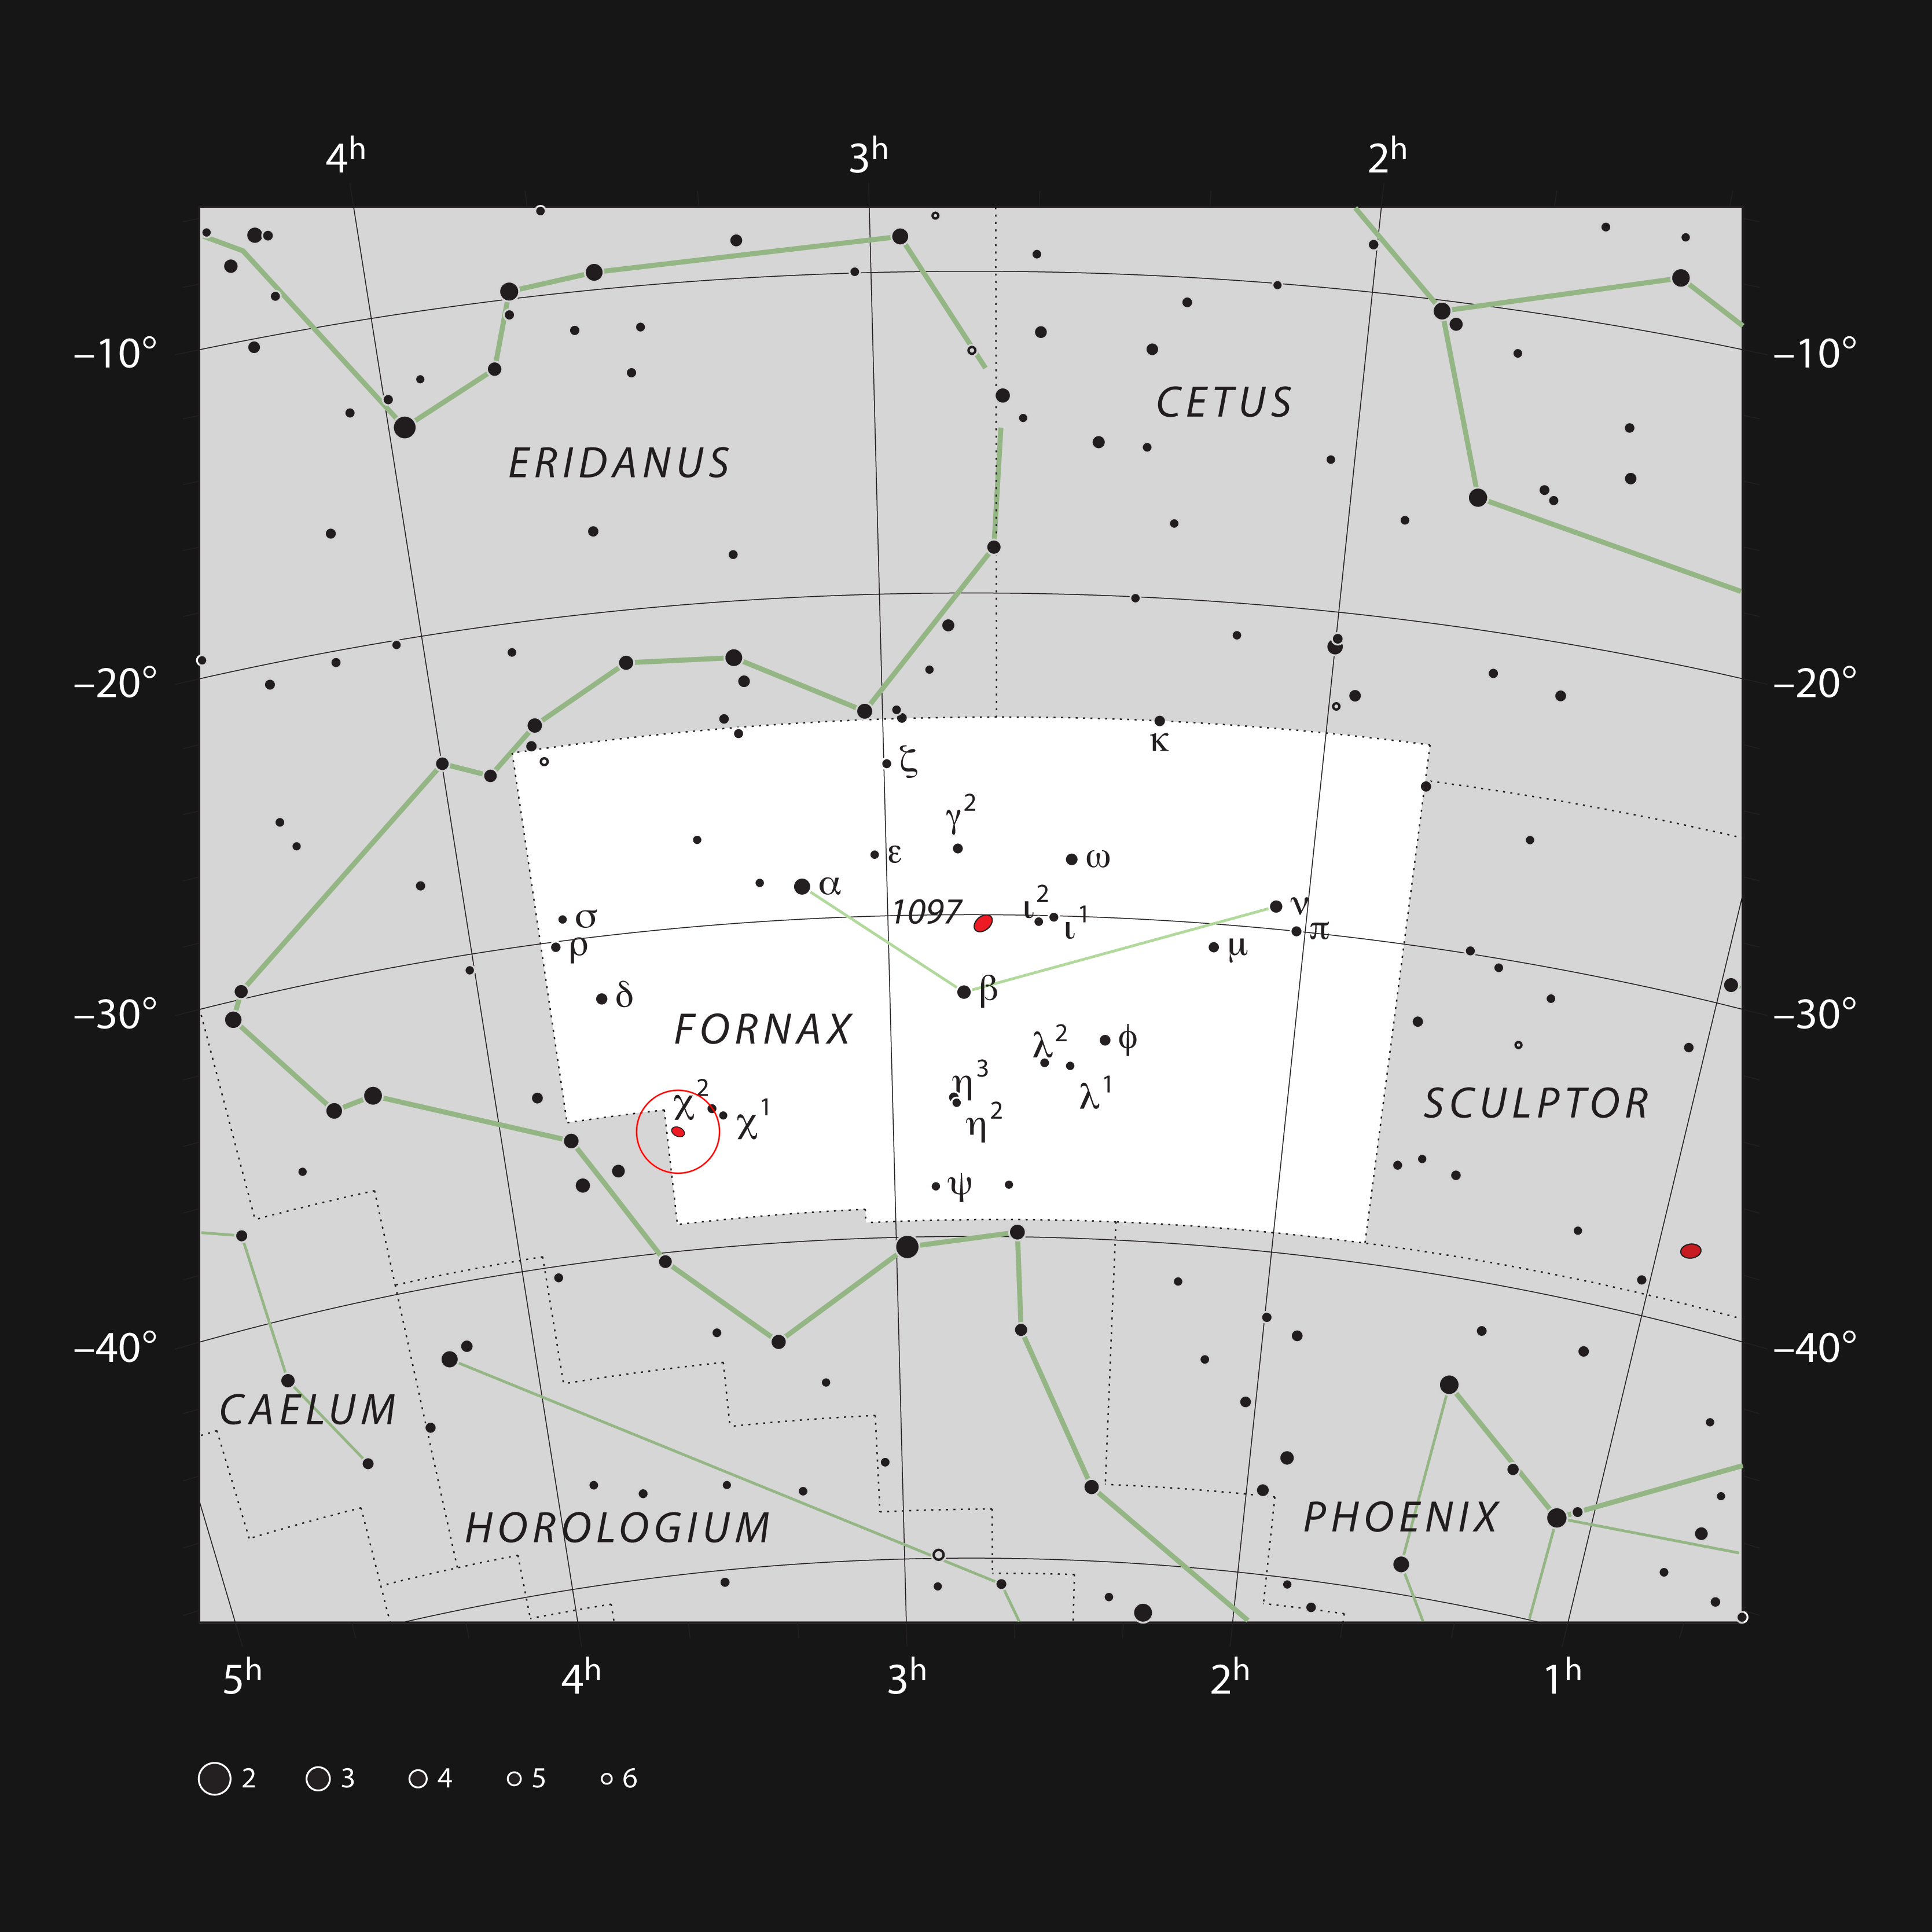

NGC 1365 in the constellation of Fornax

This chart shows the location of the galaxy NGC 1365 within the constellation of Fornax (the Furnace). This map shows most of the stars visible to the unaided eye under good conditions and the galaxy itself is marked as a red oval in a circle at the left. This galaxy is fairly bright and can be seen in a small telescope.

Credit: ESO, IAU/Sky and Telescope